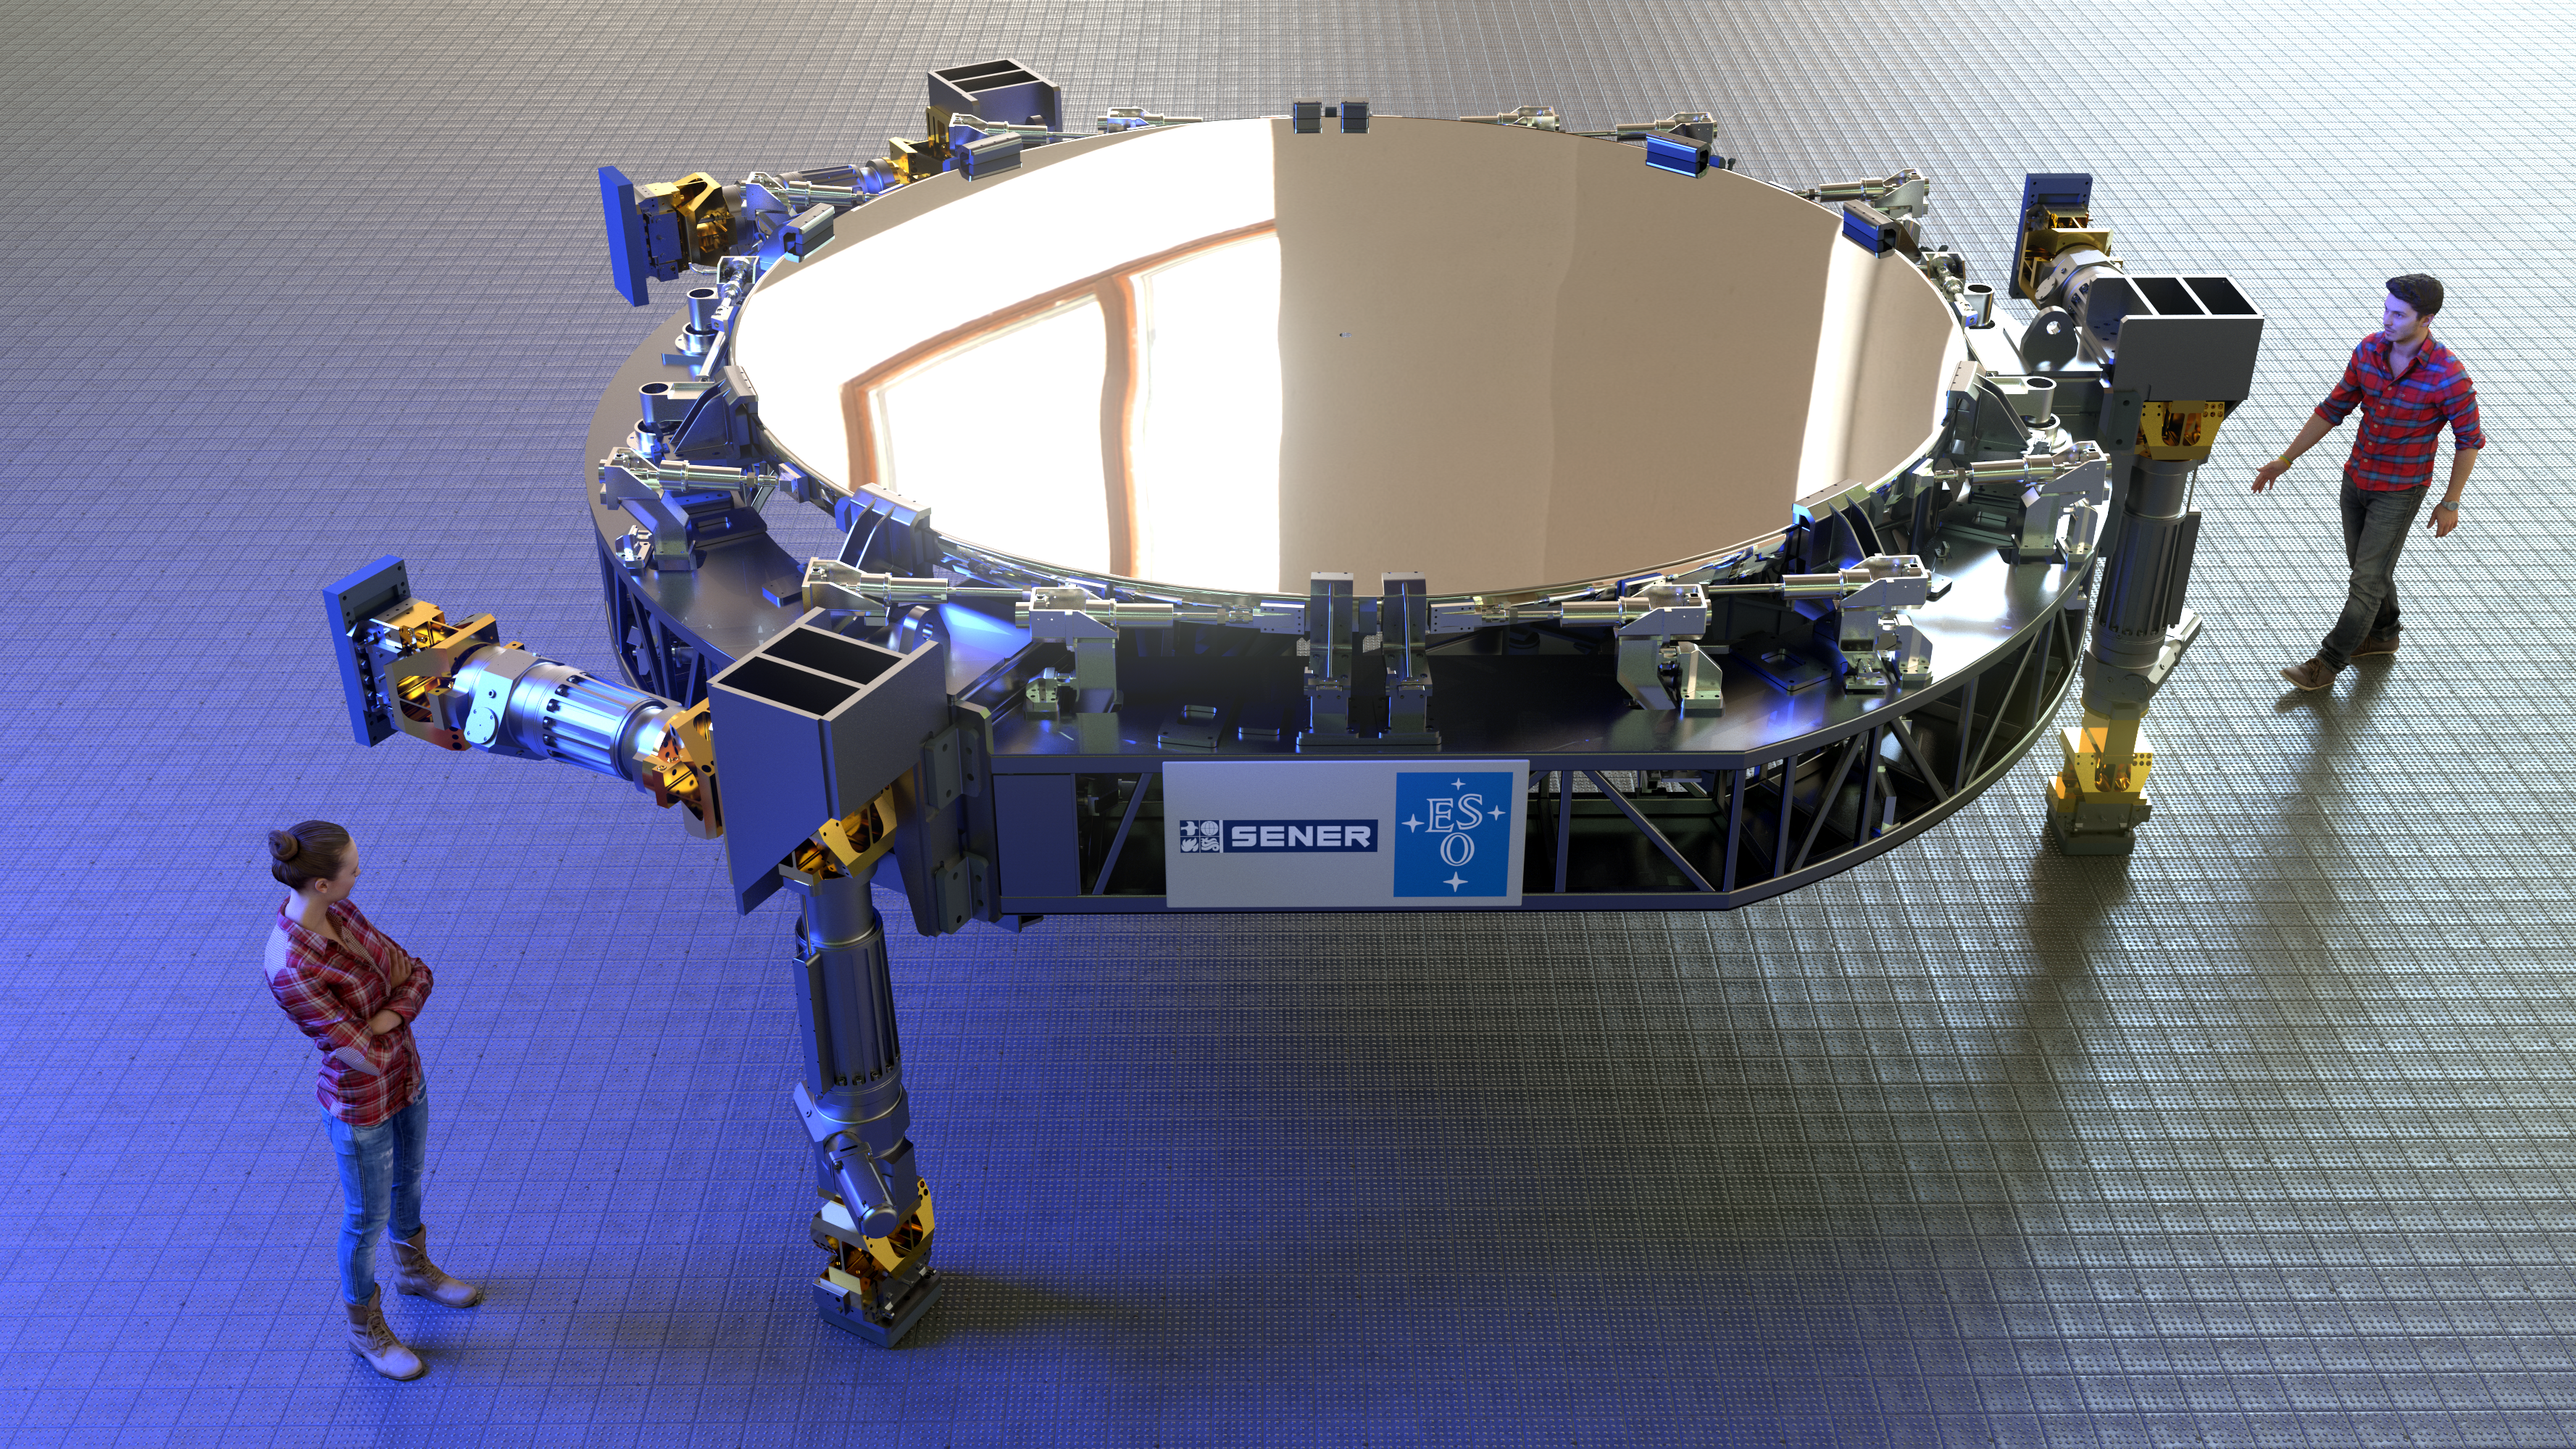

Rendering of ELT's tertiary mirror (M3)

Rendering of ELT's tertiary mirror, the so-called M3.

Credit: ESO (L. Calçada)/SENER